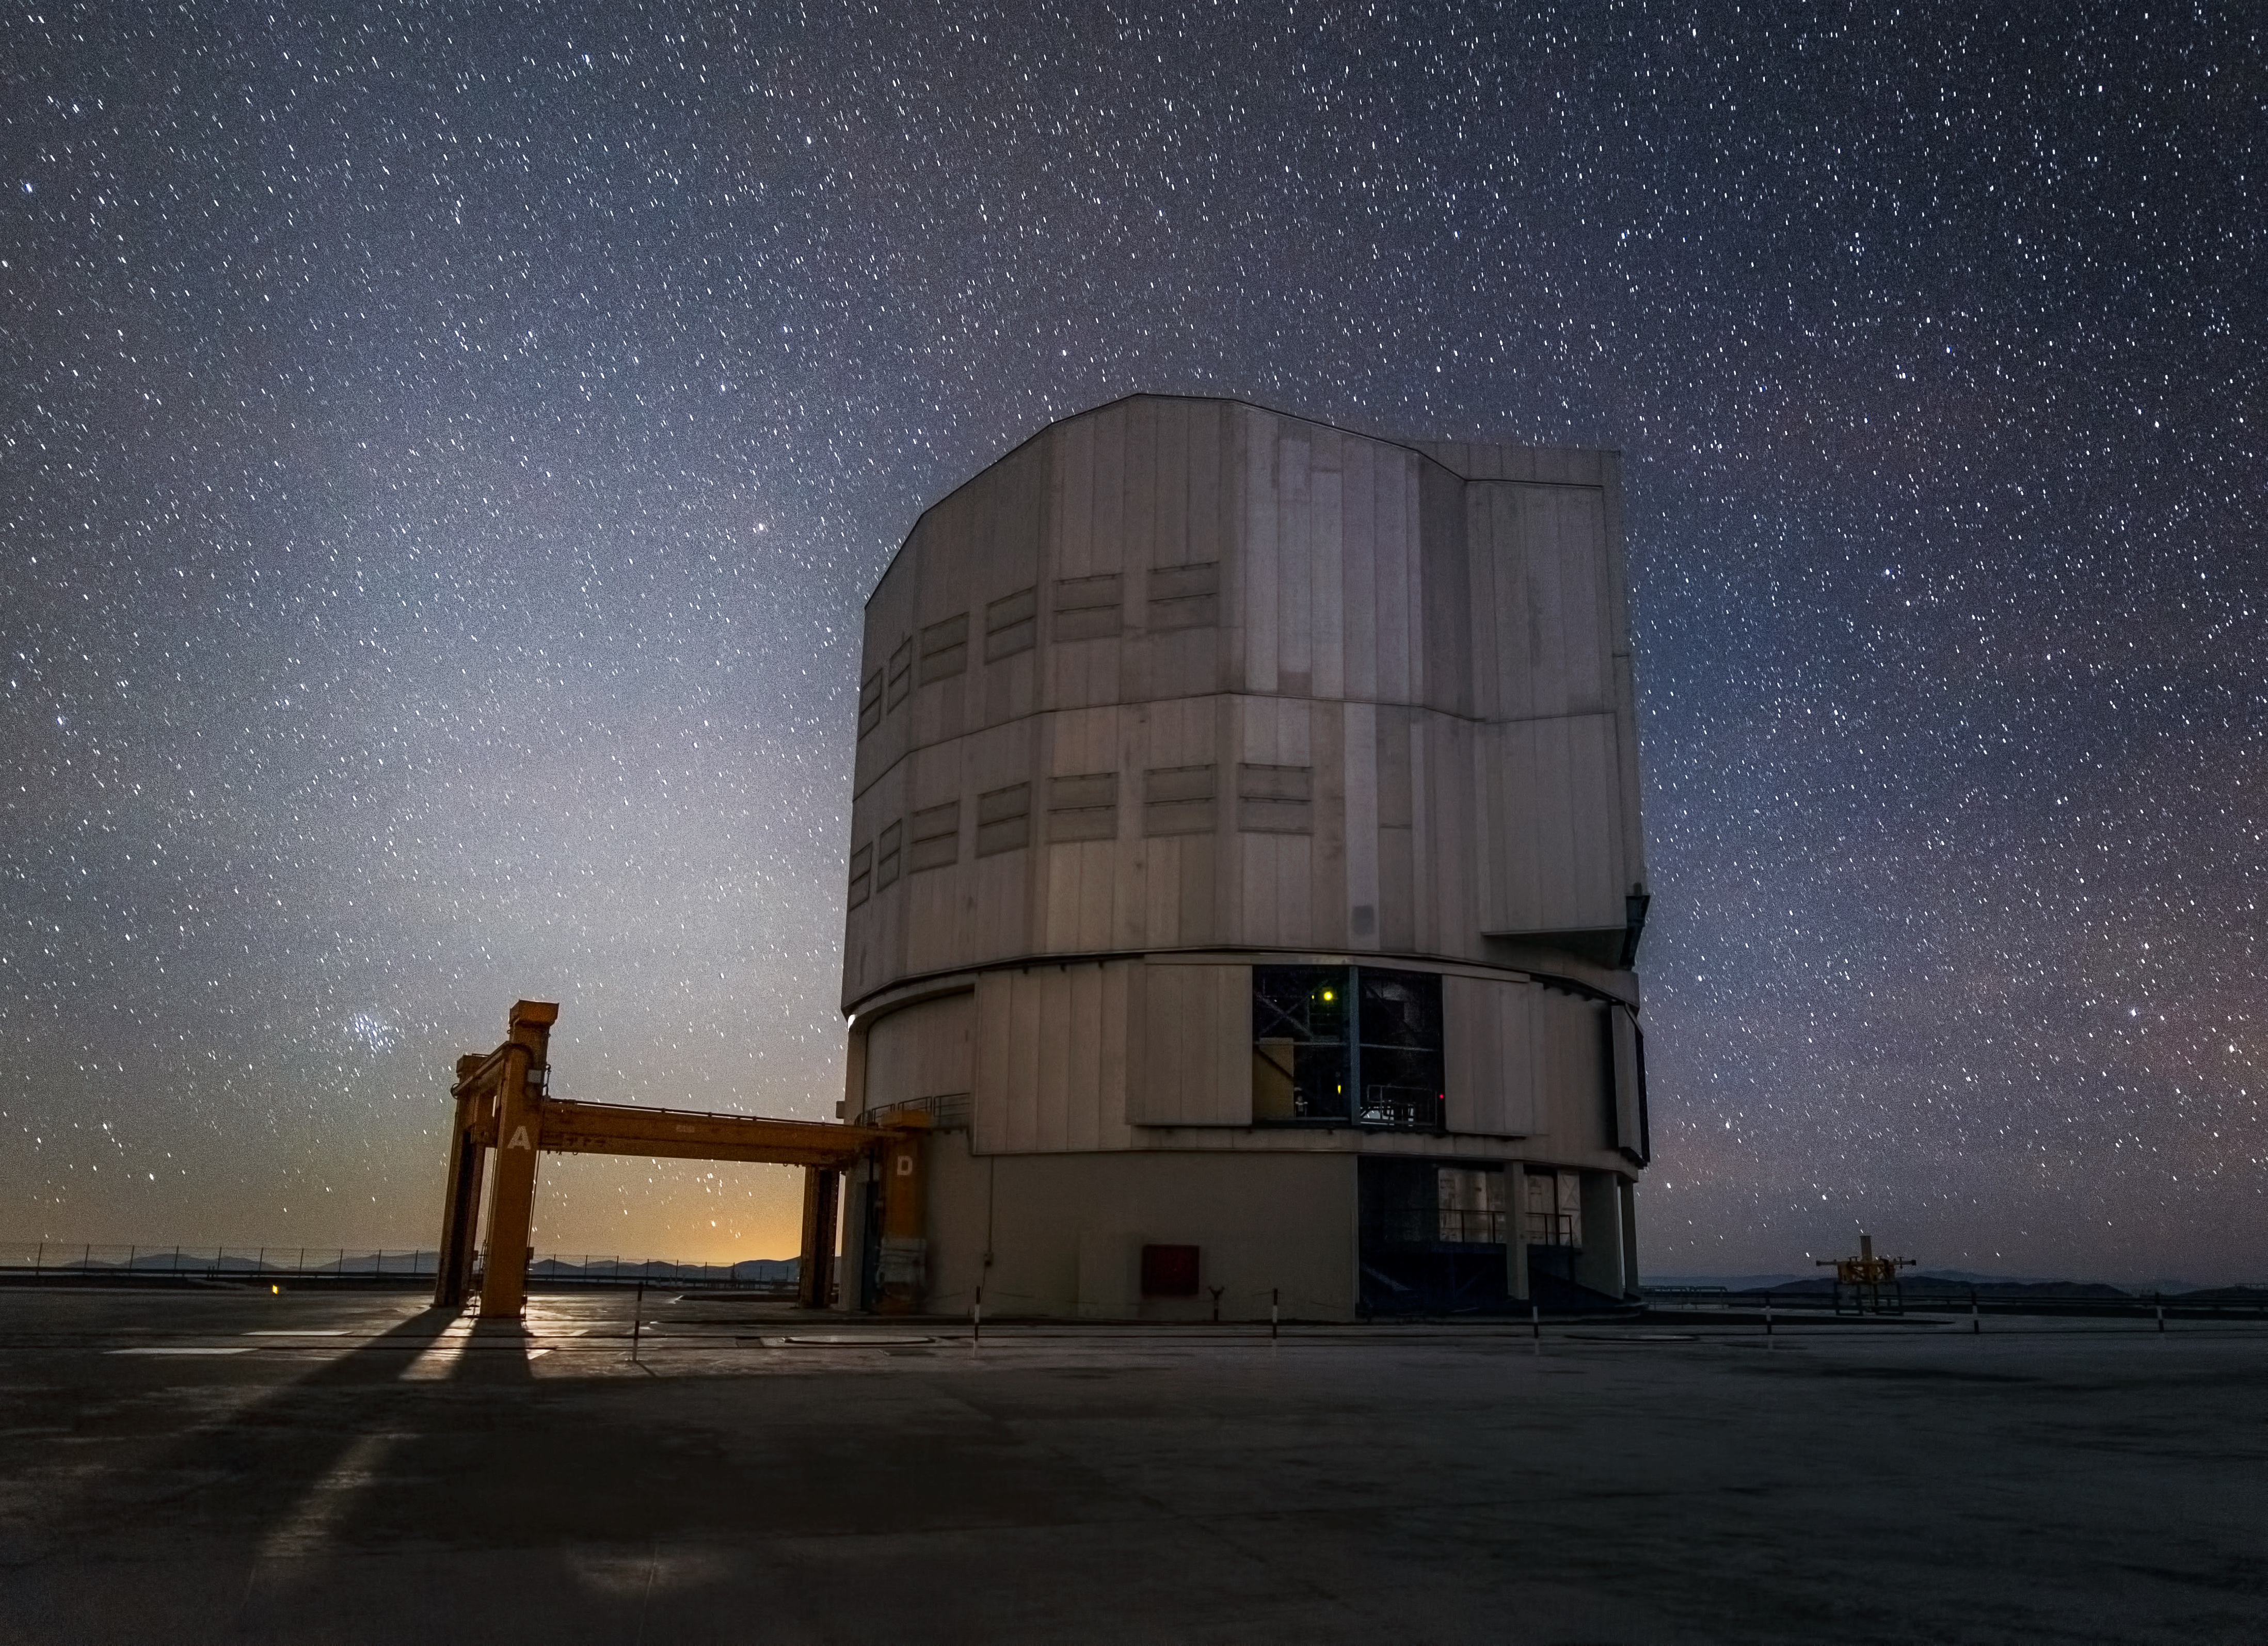

Cloaked in stars

Framed by the glow of the Moon setting, the fourth Unit Telescope (UT4) of ESO's Very Large Telescope (VLT) at Paranal Observatory is enveloped by the sky it studies night after night.

Located high on Cerro Paranal, the majestic machine sits gracefully at an altitude of 2635 metres above sea level. Paranal is the world's most advanced visible-light astronomical observatory and ESO’s flagship facility, containing a suite of telescopes.

UT4, otherwise known as Yepun (Venus), is one of the four Unit Telescopes that comprise the VLT, also working with their four Auxiliary Telescope companions to form the super-sensitive Very Large Telescope Interferometer (VLTI). Housed within a thermally controlled building, UT4 uses its incredibly precise 8.2-metre mirror to scan the stars and unravel the mysteries of the Universe.

The other three Unit Telescopes are known as Antu (Sun), Kueyen (Moon), and Melipal (Southern Cross), from the language of the Mapuche people from some 500 kilometres south of Santiago.

This image was snapped by photographer John Colosimo, and manages to capture both the beauty and complexity of the lone Unit Telescope.

Credit: J.Colosimo (www.colosimophotography.com)/ESO